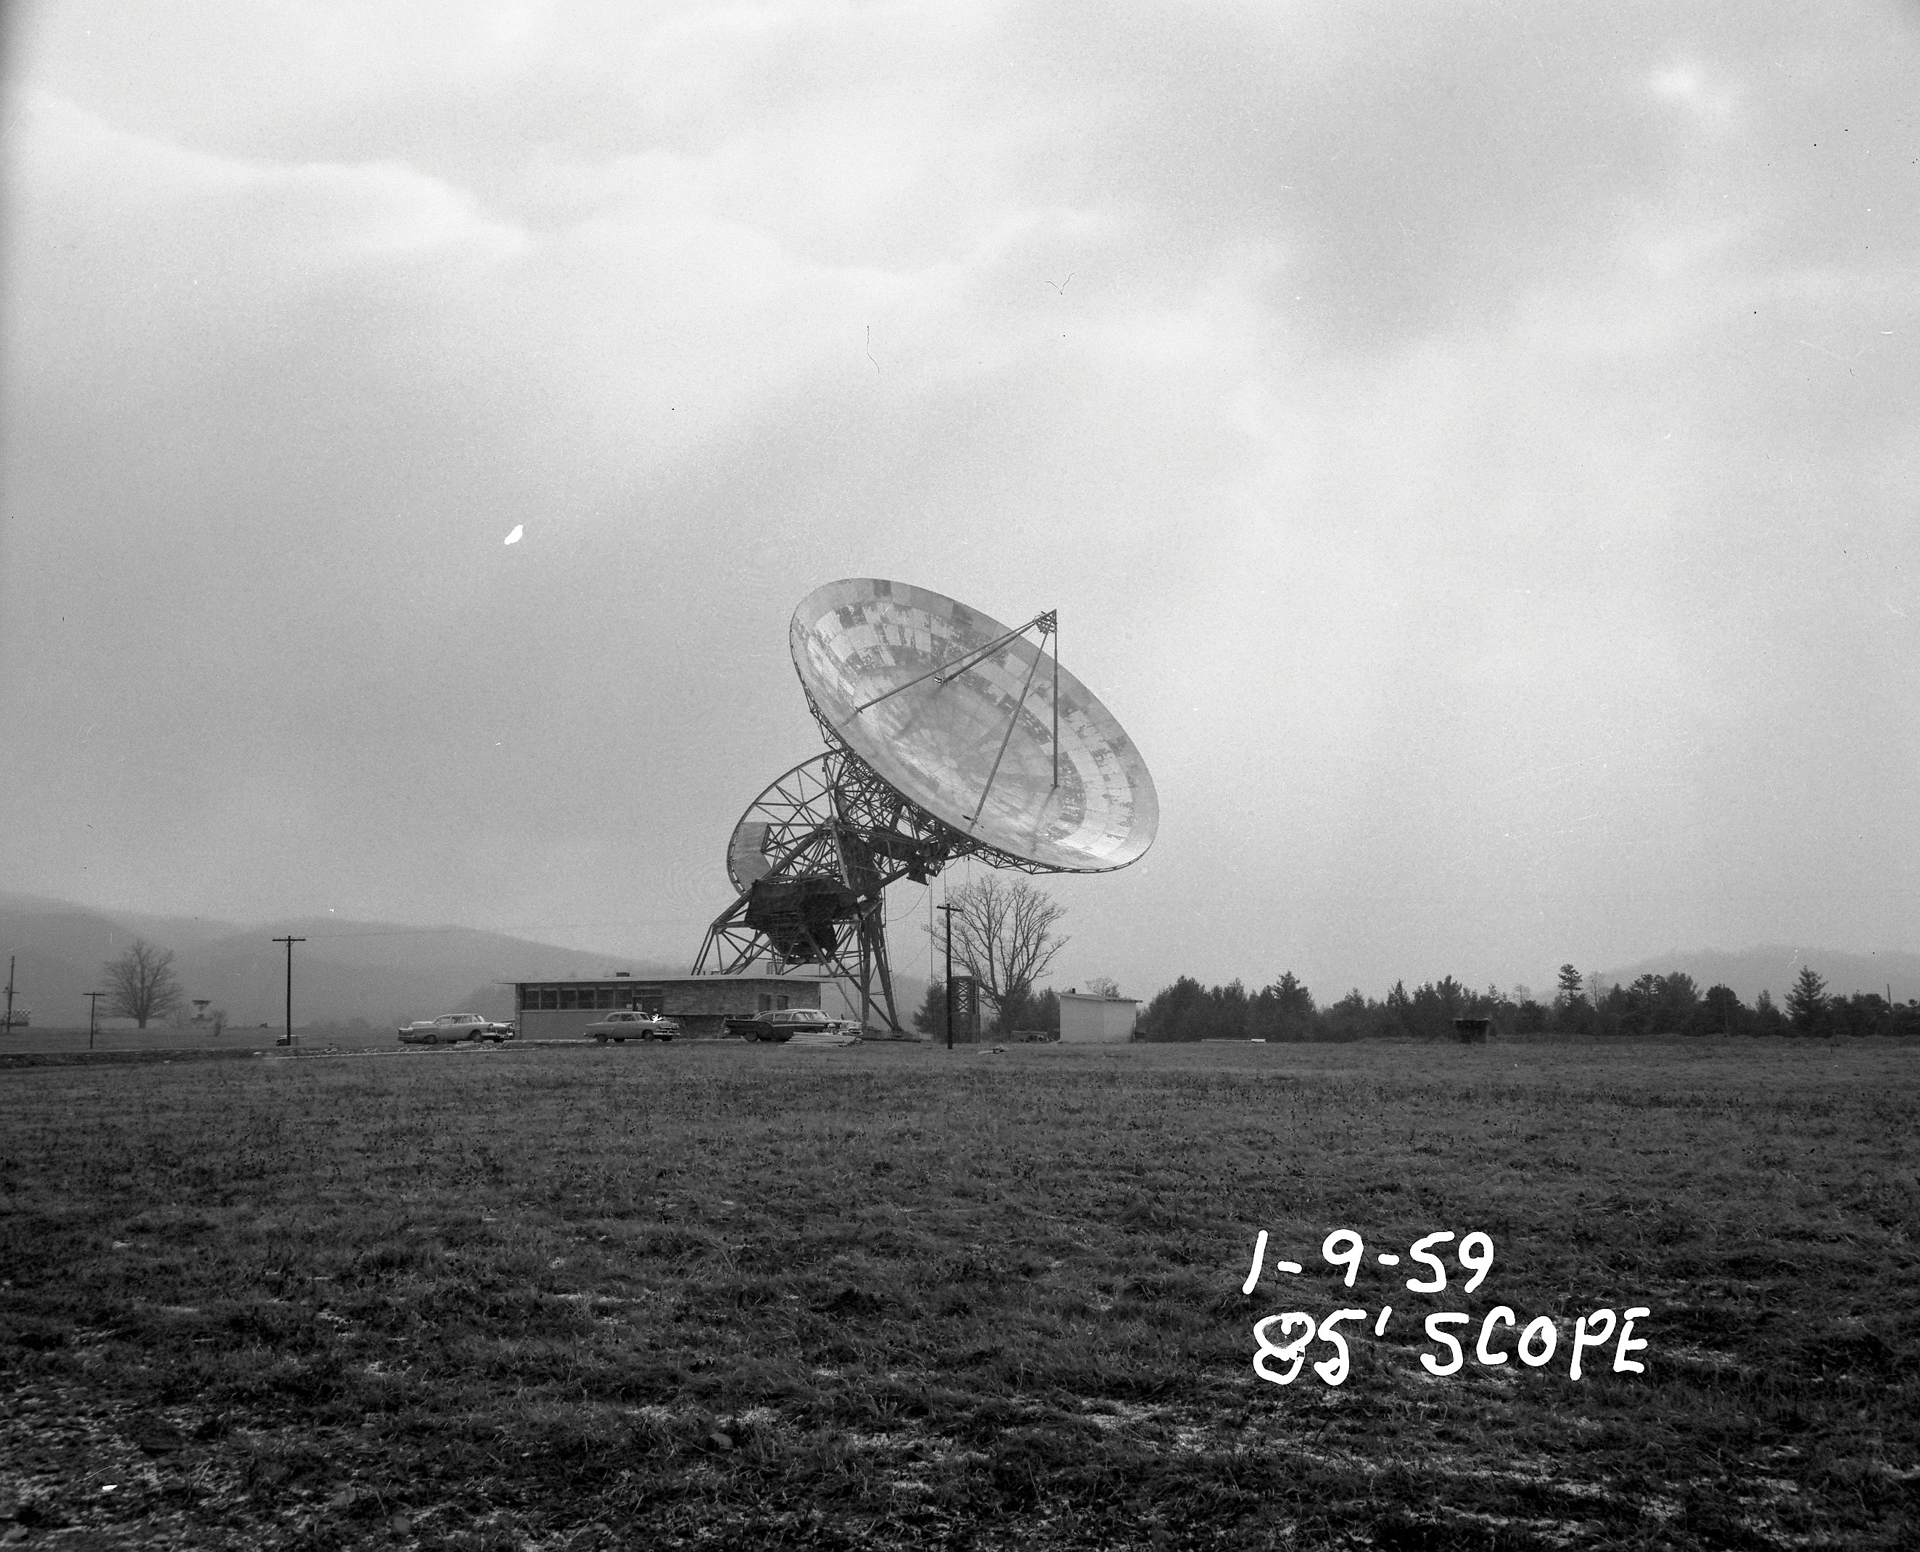

NRAO’s first telescope; completed

The newly assembled 85-foot Howard E. Tatel telescope in Green Bank, West Virginia began observing on February 13, 1959. The telescope was observing 24 hours per day. Some of its first observations include Cygnus A, Cassiopeia A, and Taurus A. Tatel became famous in 1960 for performing the world’s first SETI observations under the direction of Dr. Frank Drake.

Credit: NRAO/AUI/NSF